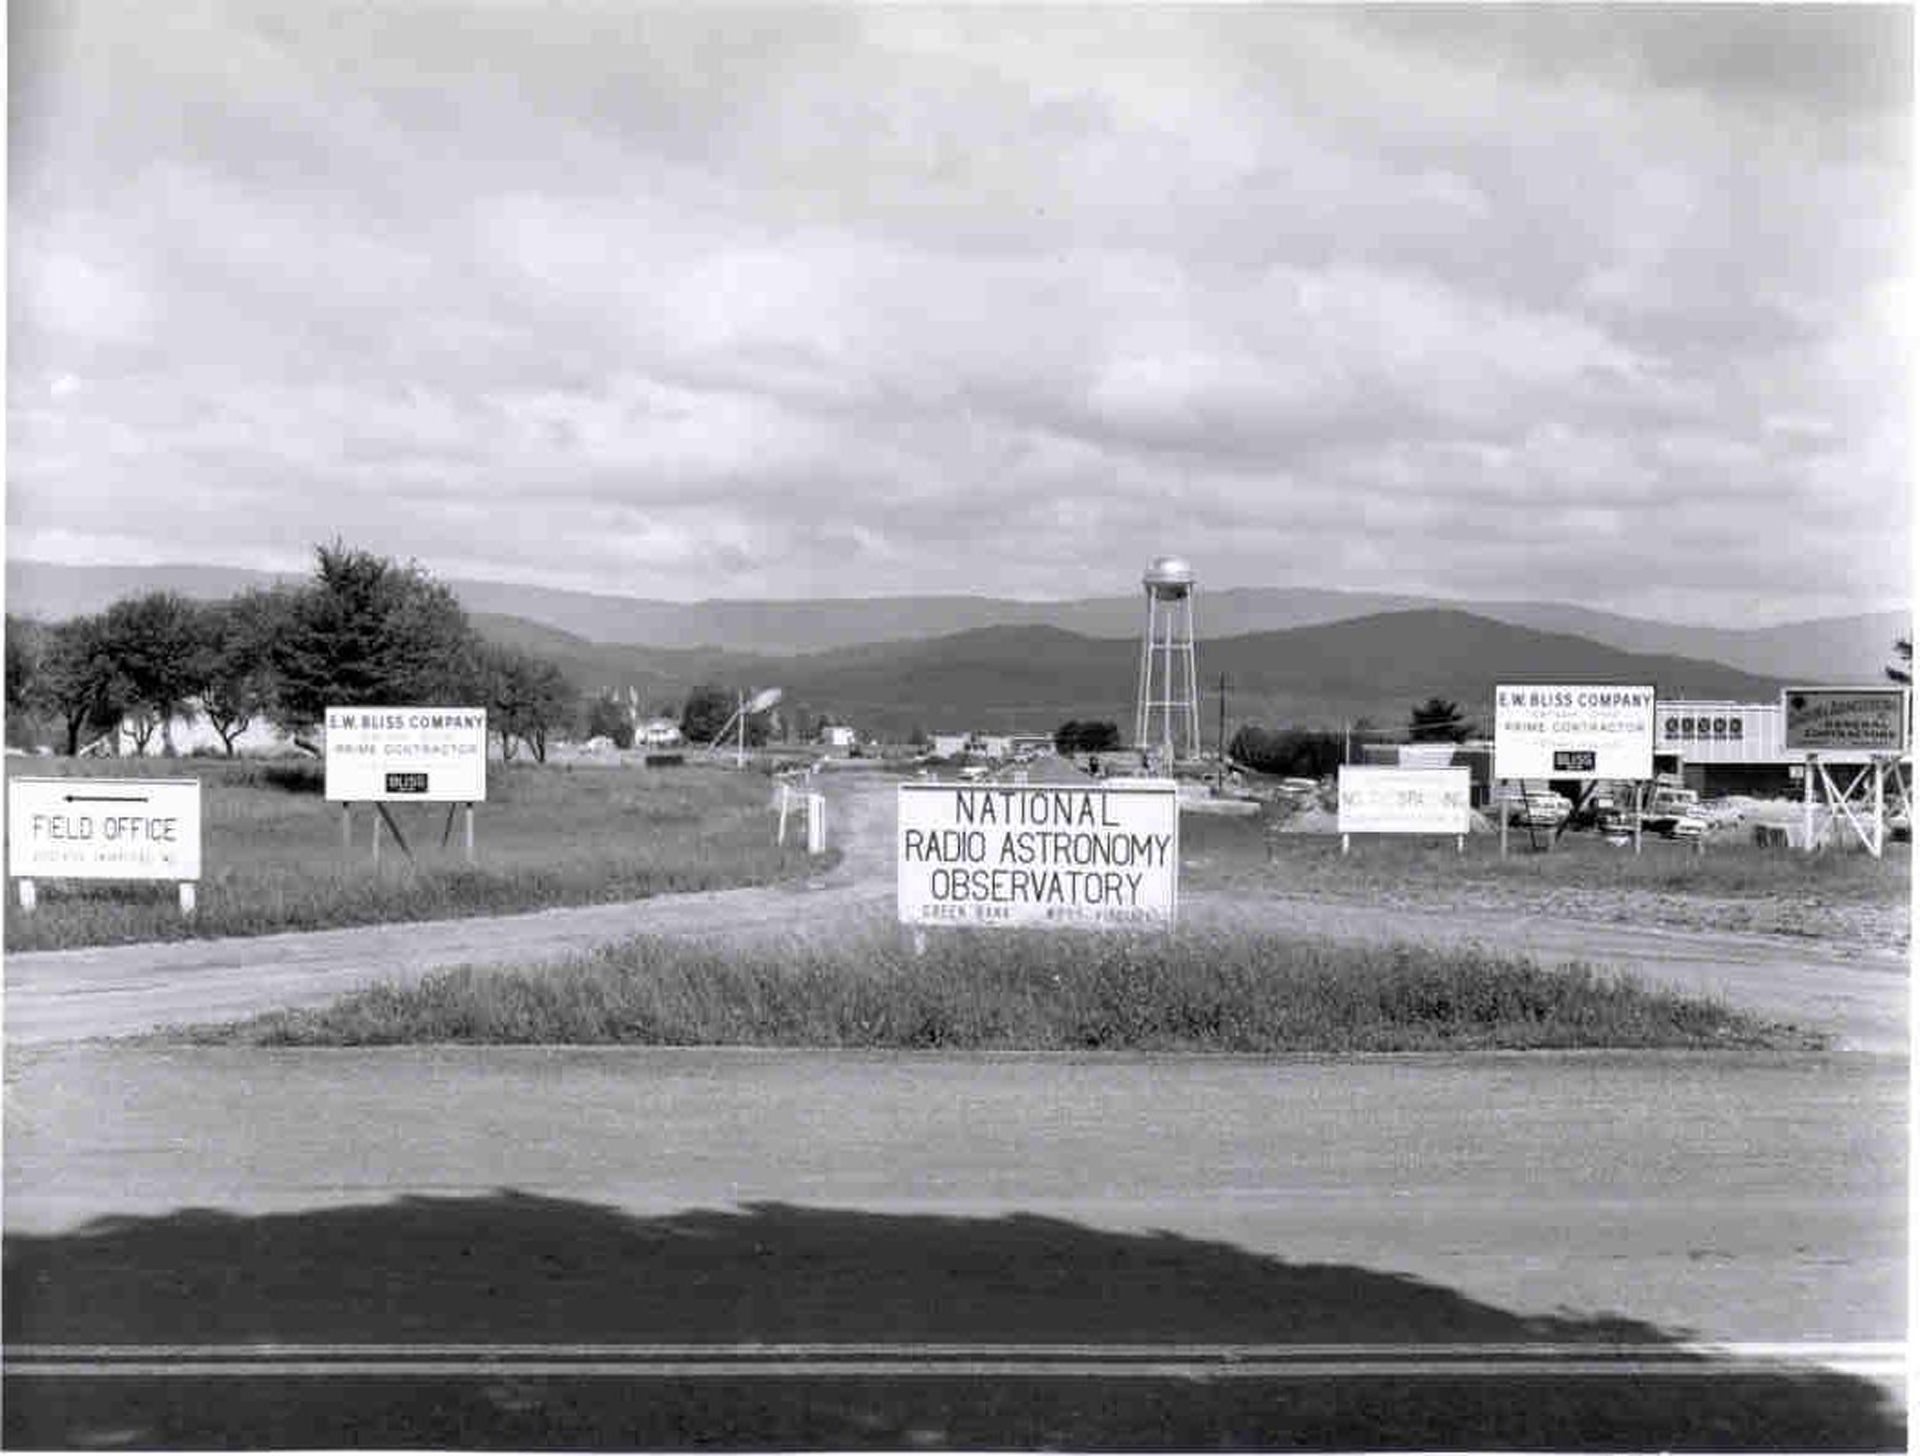

Welcome to Green Bank

The entrance to our Green Bank, West Virginia site, in the early 1960s. Our first telescope, the Howard E. Tatel 85-foot, is visible down the road in the center, and several additional telescopes would join it over the coming decades.

Credit: NRAO/AUI/NSF